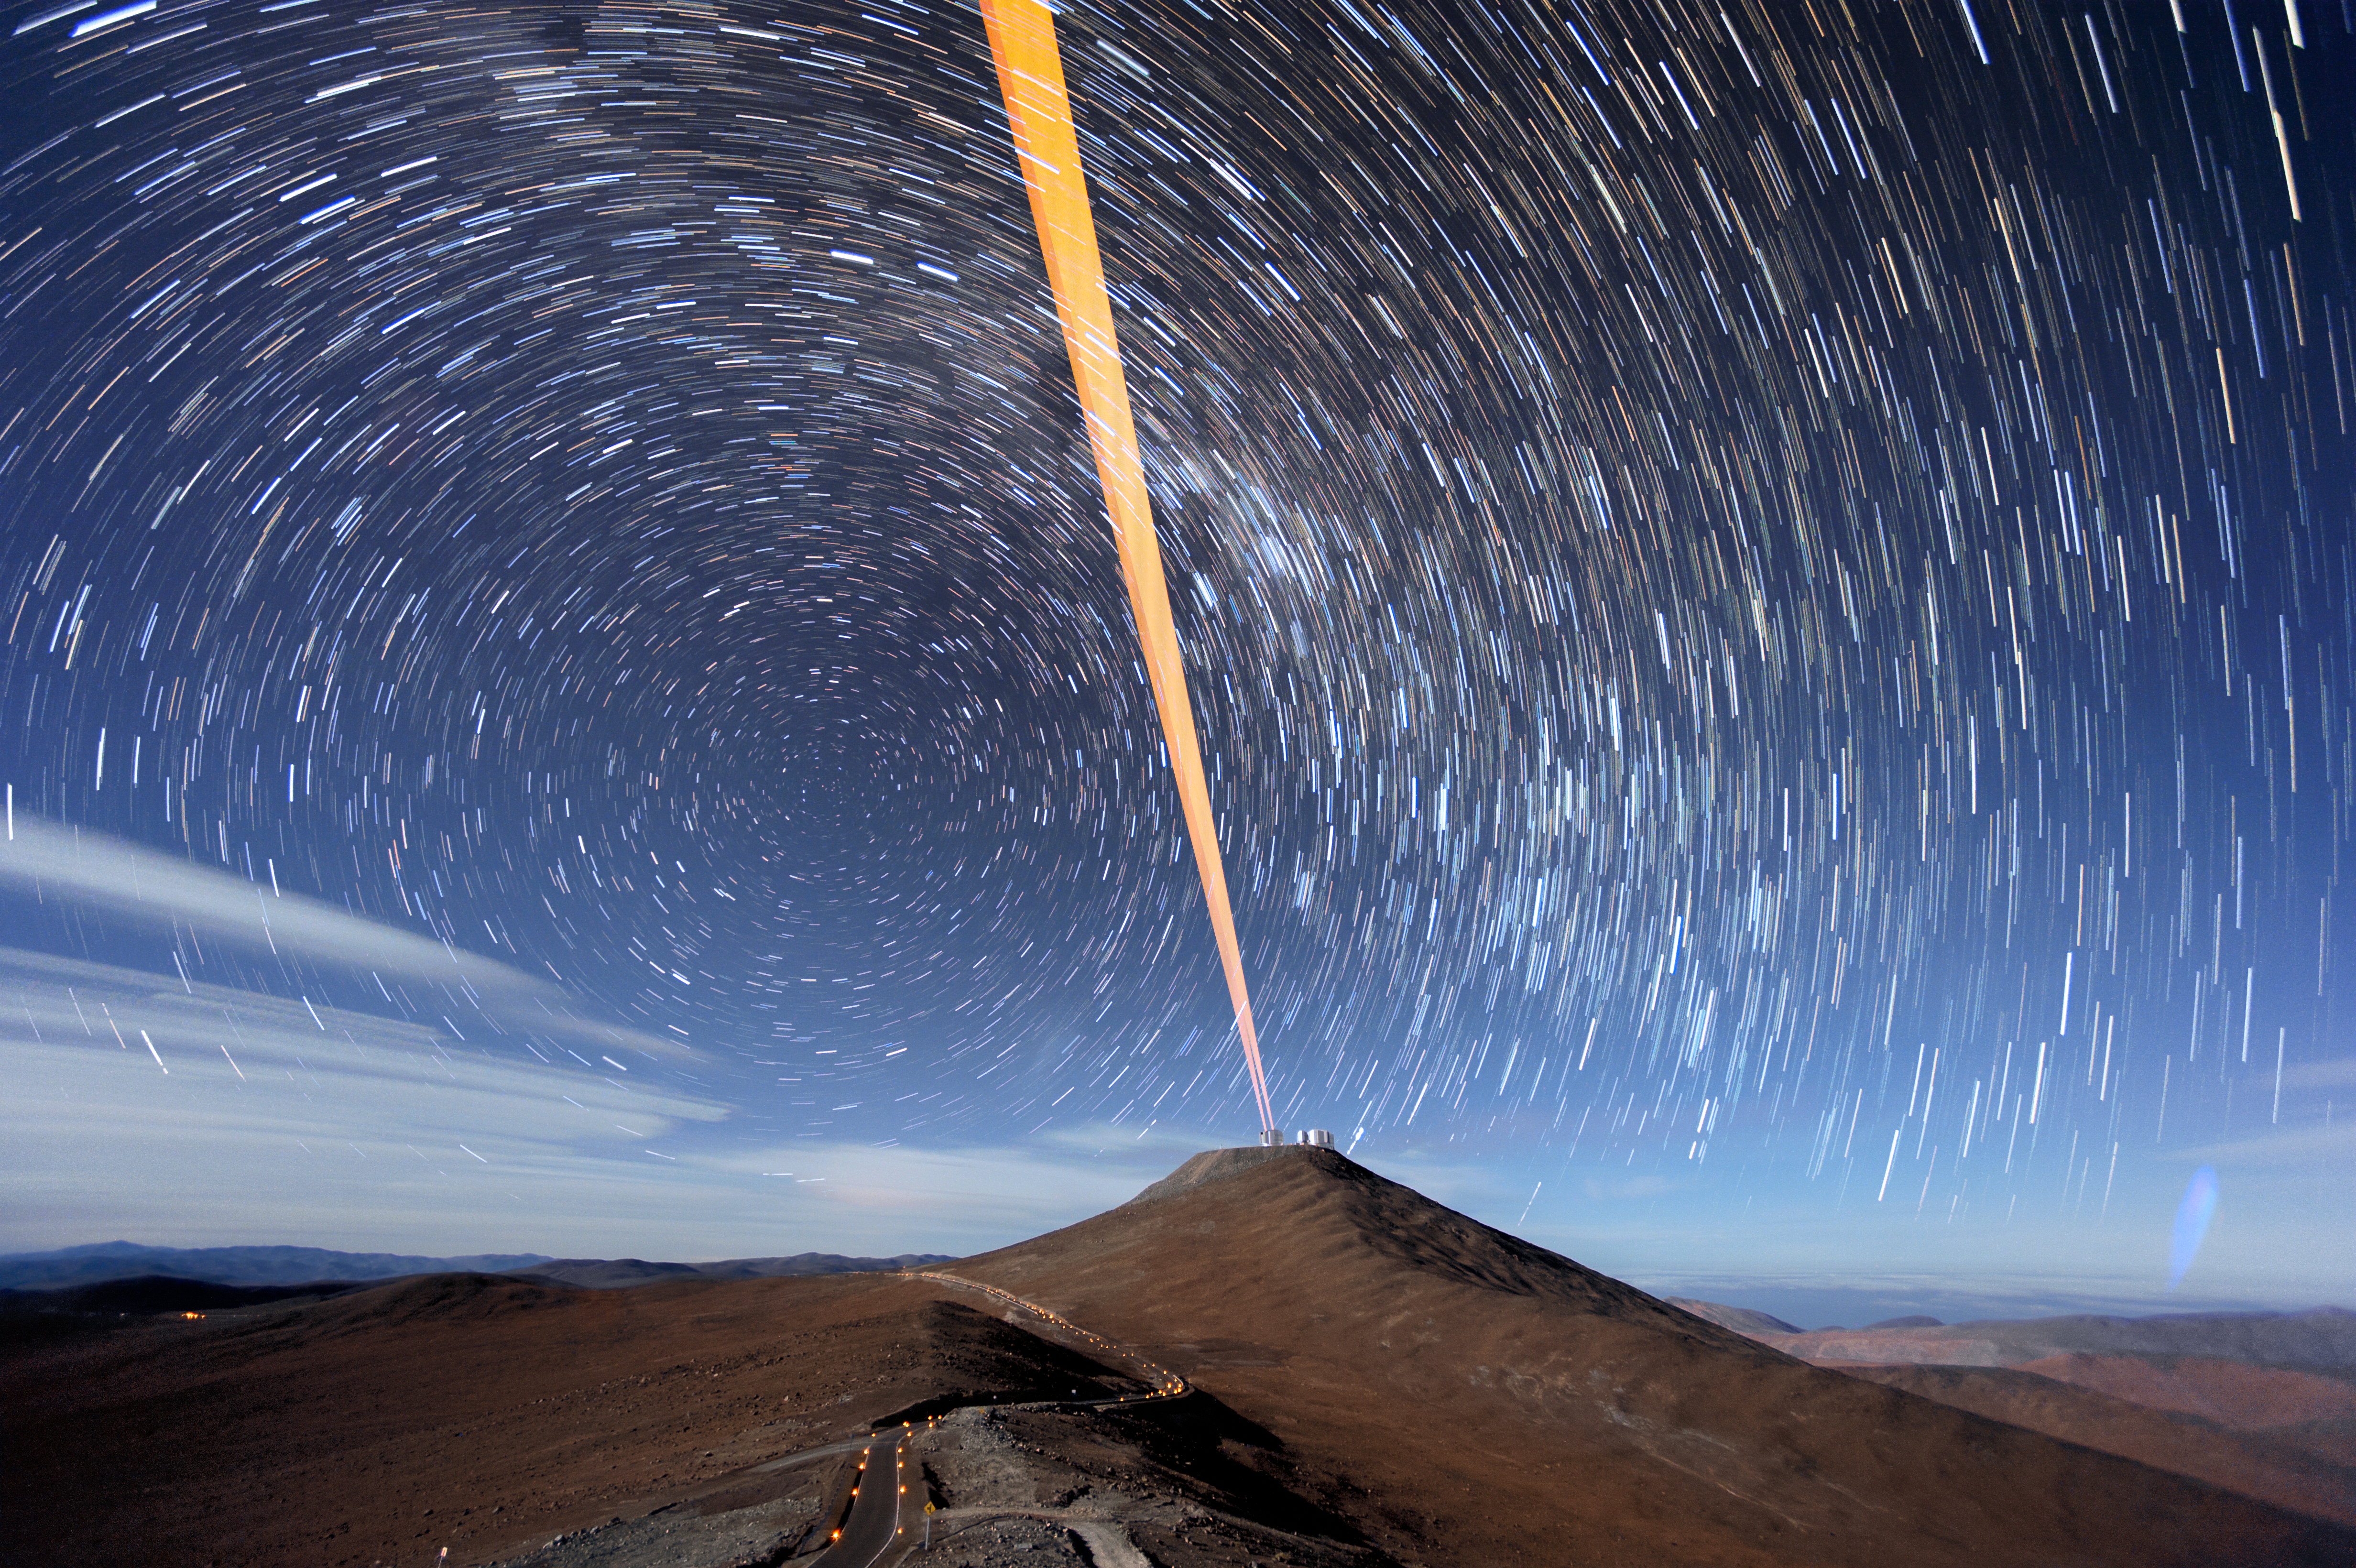

Trails of Stars over Paranal

Images such as this one really highlight the movement of our planet through space. As well as travelling on an elliptical path around the Sun, the Earth spins on its axis — and it is this rotational motion that’s responsible for this eye-catching view.

As the Earth rotates, the stars above appear to change position and move through the sky on long arches, creating these eye-catching star trails centred on the south celestial pole. To successfully capture the apparent motion of the stars, photographer Fred Kamphues took multiple long-exposure shots and stacked them together, creating this remarkable photograph.

The illuminated road below leads up to Paranal Observatory, home to ESO’s Very Large Telescope (VLT). In this image, two of the four main Unit Telescopes (UTs) and the VST can be seen atop the mountain (Cerro Paranal). It is the laser beams from one of these UTs, emphasised by the long exposure photograph, that have created the orange beacon sweeping through the night sky.

Credit: ESO/F. Kamphues